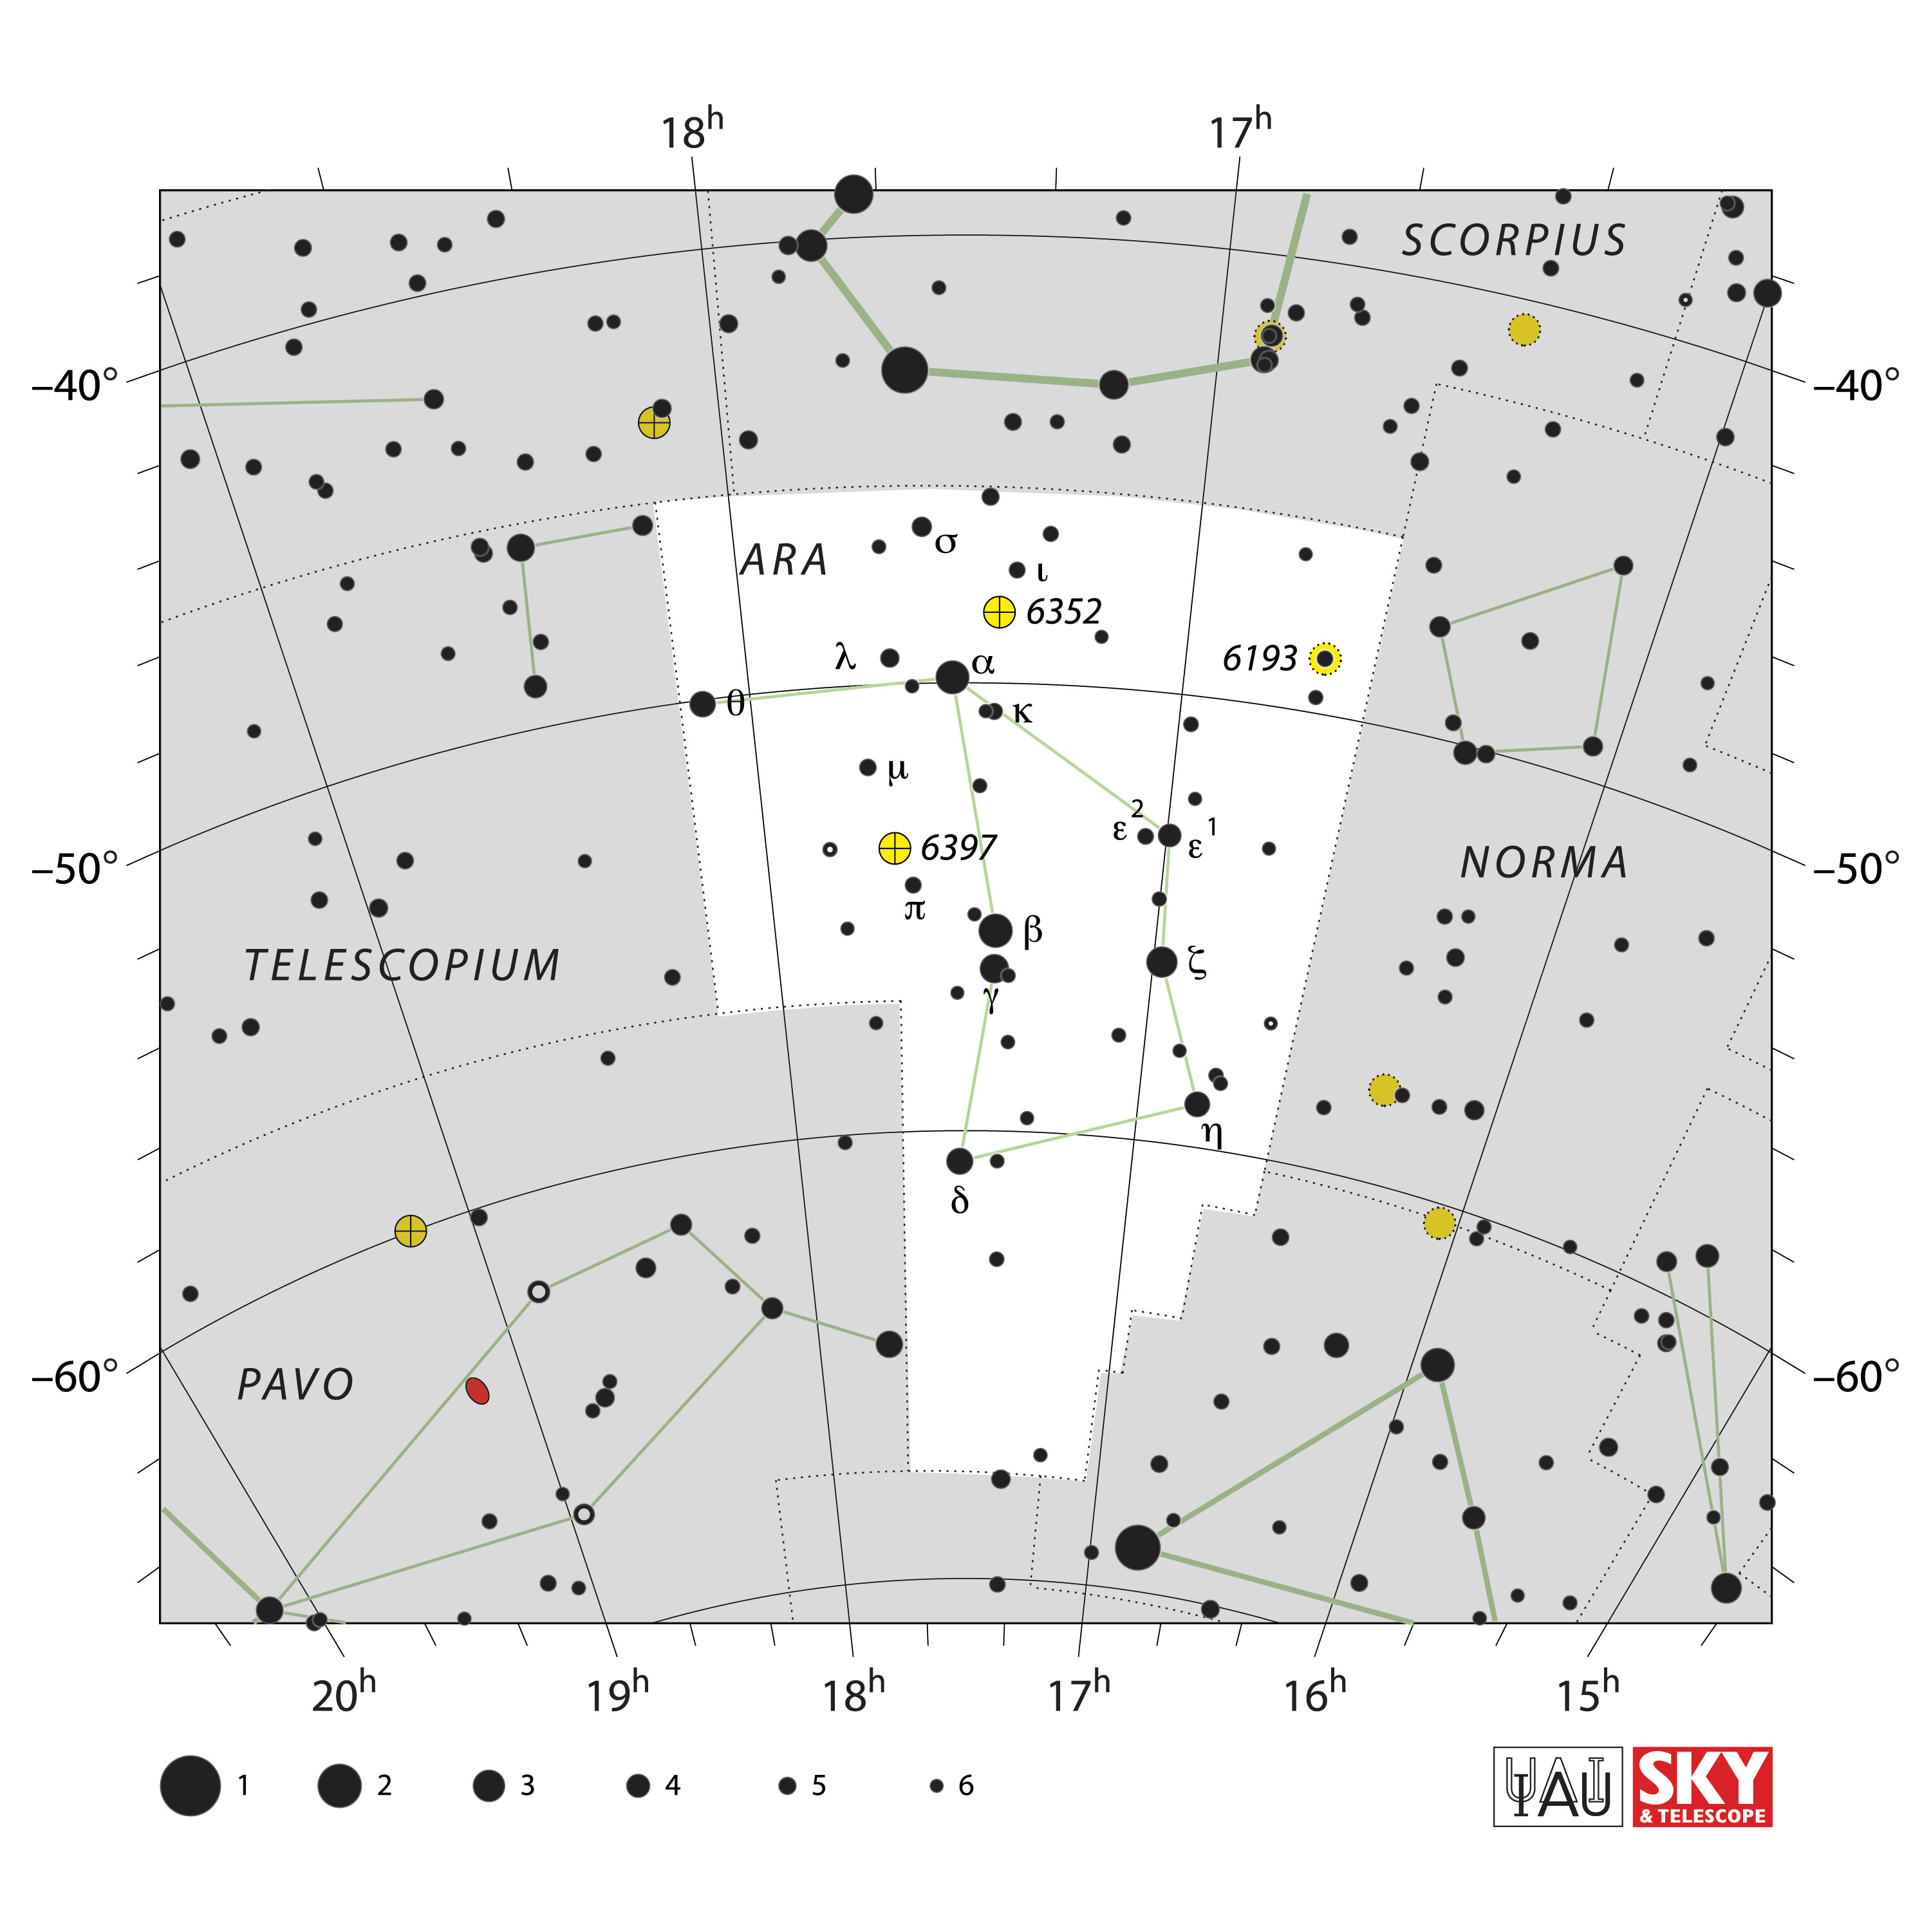

Ara

Credit: IAU and Sky & Telescope